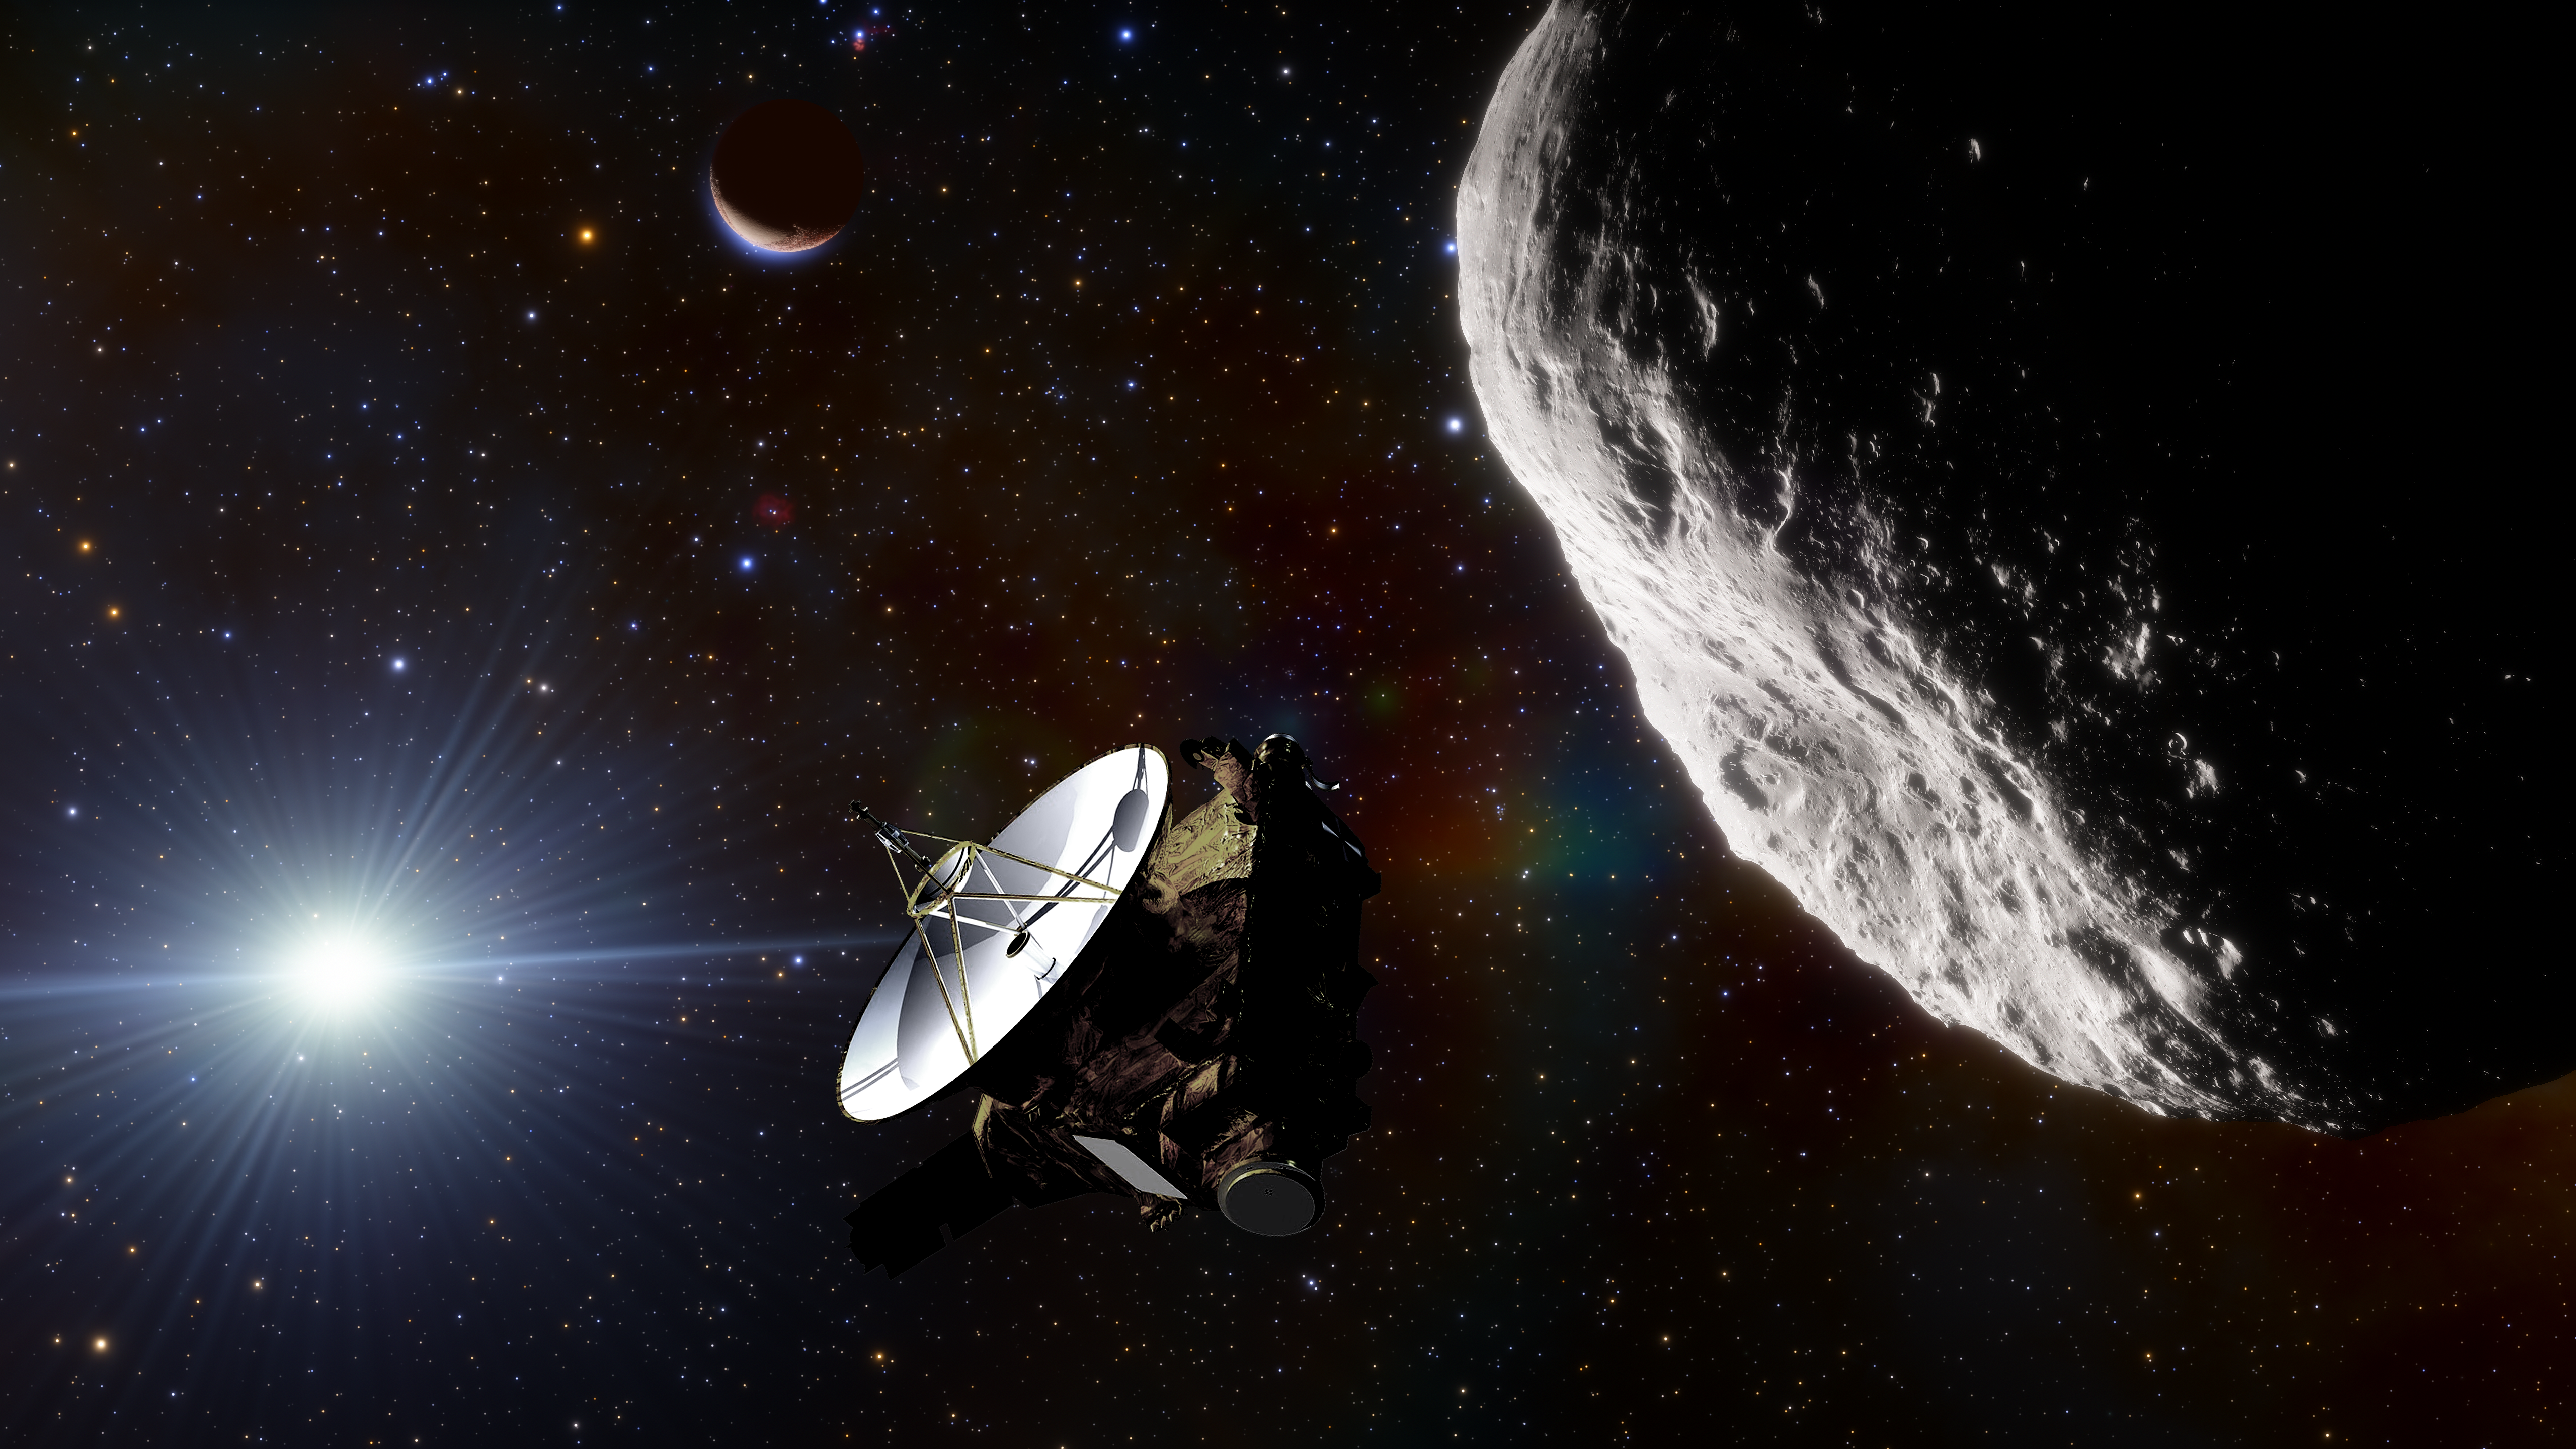

NASA’s New Horizons spacecraft

An artist’s impression of NASA’s New Horizons spacecraft, which took the very first up close images of dwarf planet Pluto.

Credit: NOIRLab/NSF/AURA/J. da Silva/NASA